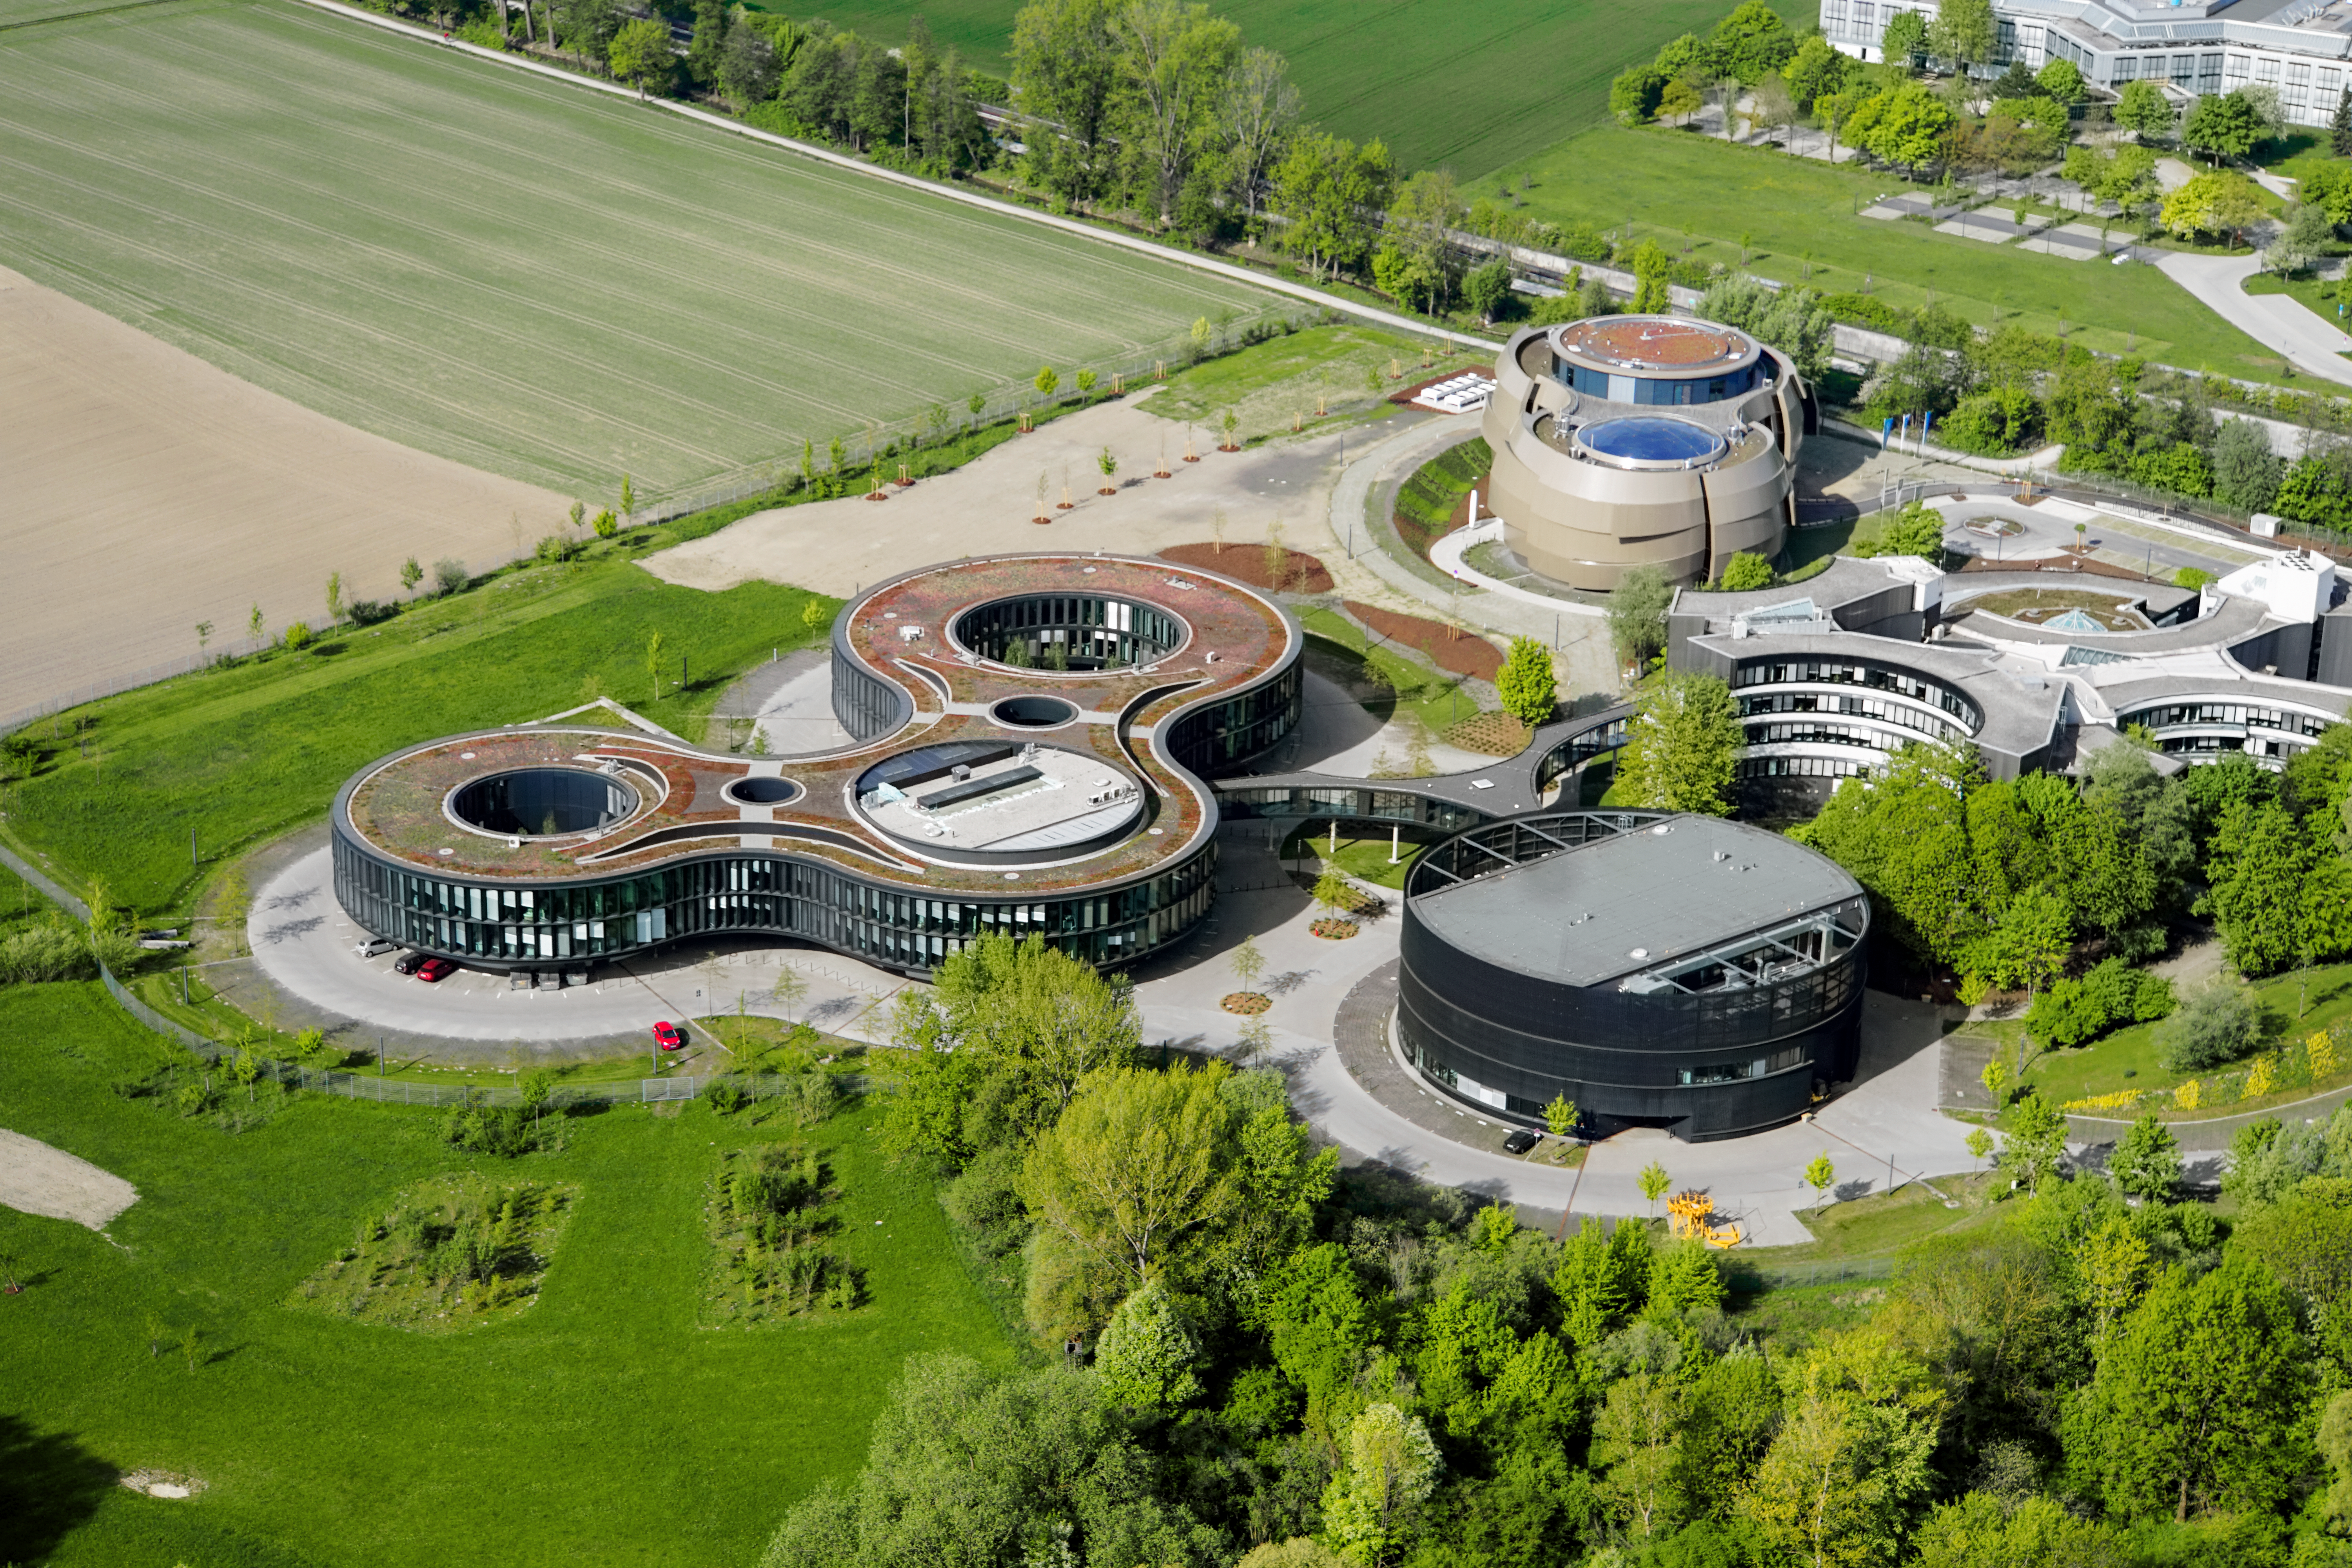

Green and lively

Aerial photo of the ESO Headquarters and the ESO Supernova Planetarium & Visitor Centre in Garching bei München, Germany.

Credit: E. Graf (graf-flugplatz.de)/ESO